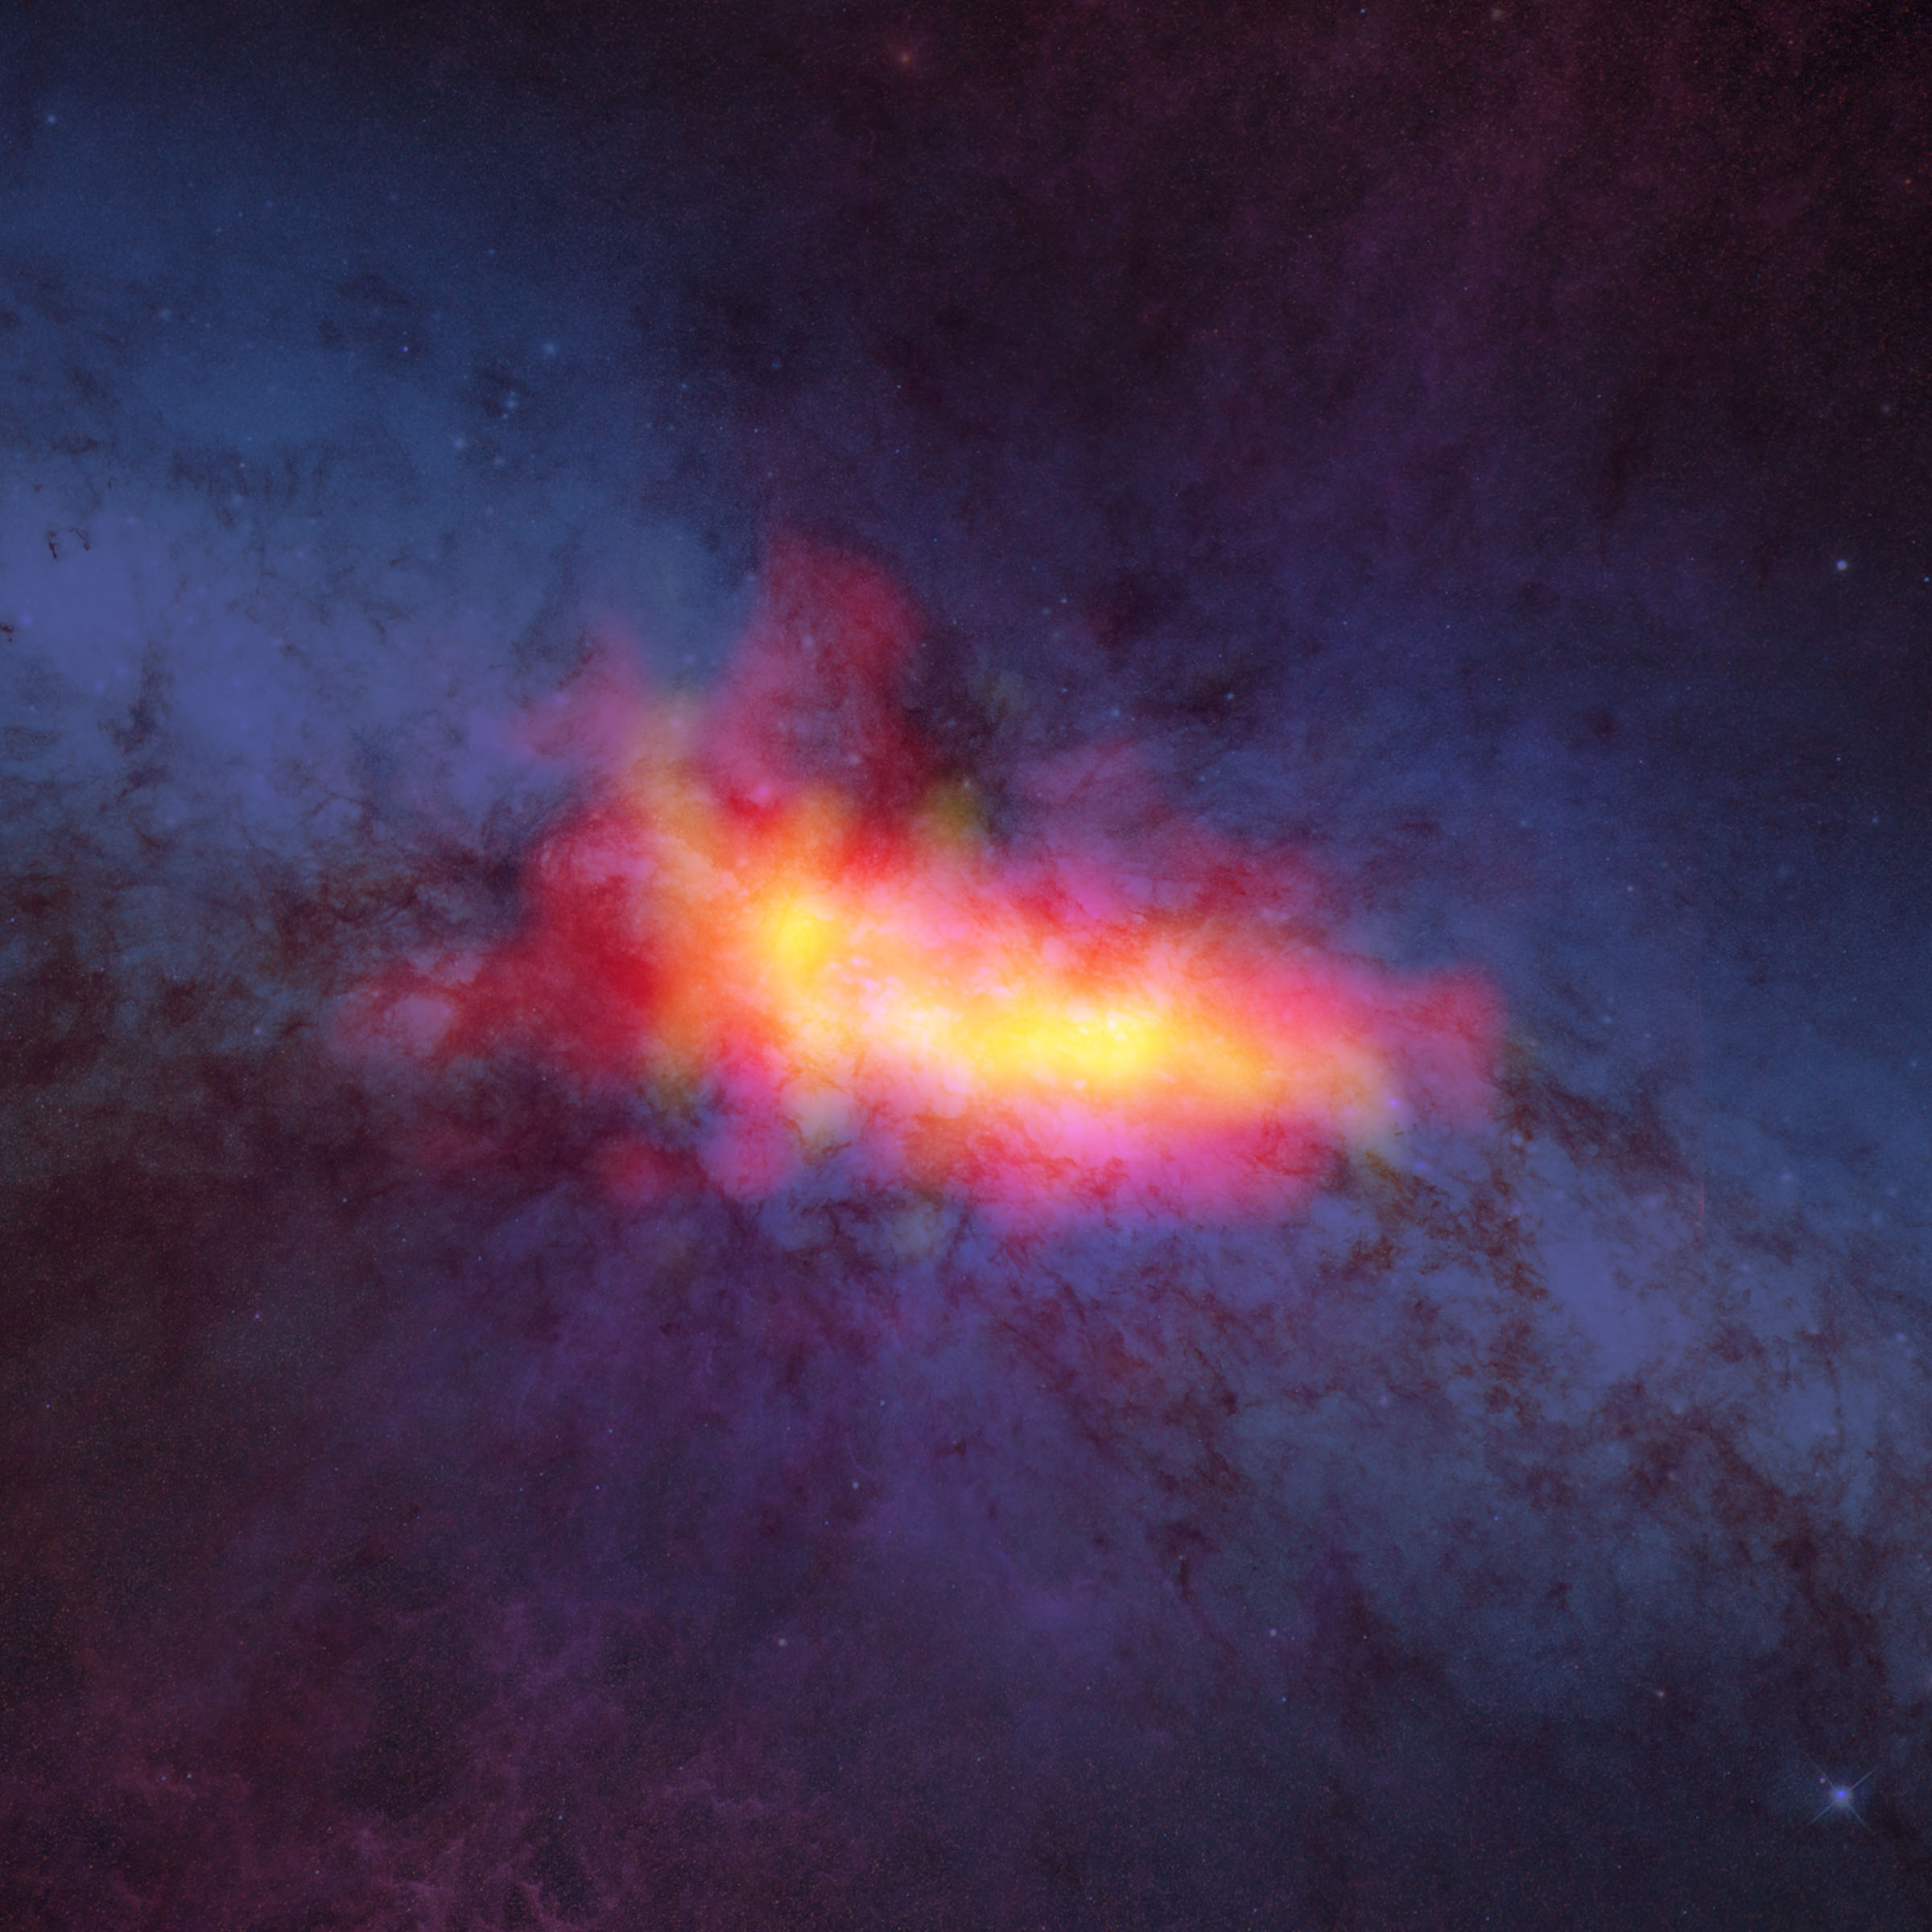

M82 As Seen By the GBT

This composite image of starburst galaxy M82 shows the distribution of dense molecular gas as seen by the GBT (yellow and red) and the background stars and dust as seen by Hubble (blue). The yellow areas correspond to regions of intense star formation. The red areas trace outflows of gas from the disk of the galaxy.

Credit: Bill Saxton (NRAO/AUI/NSF); HST (NASA/ESA)